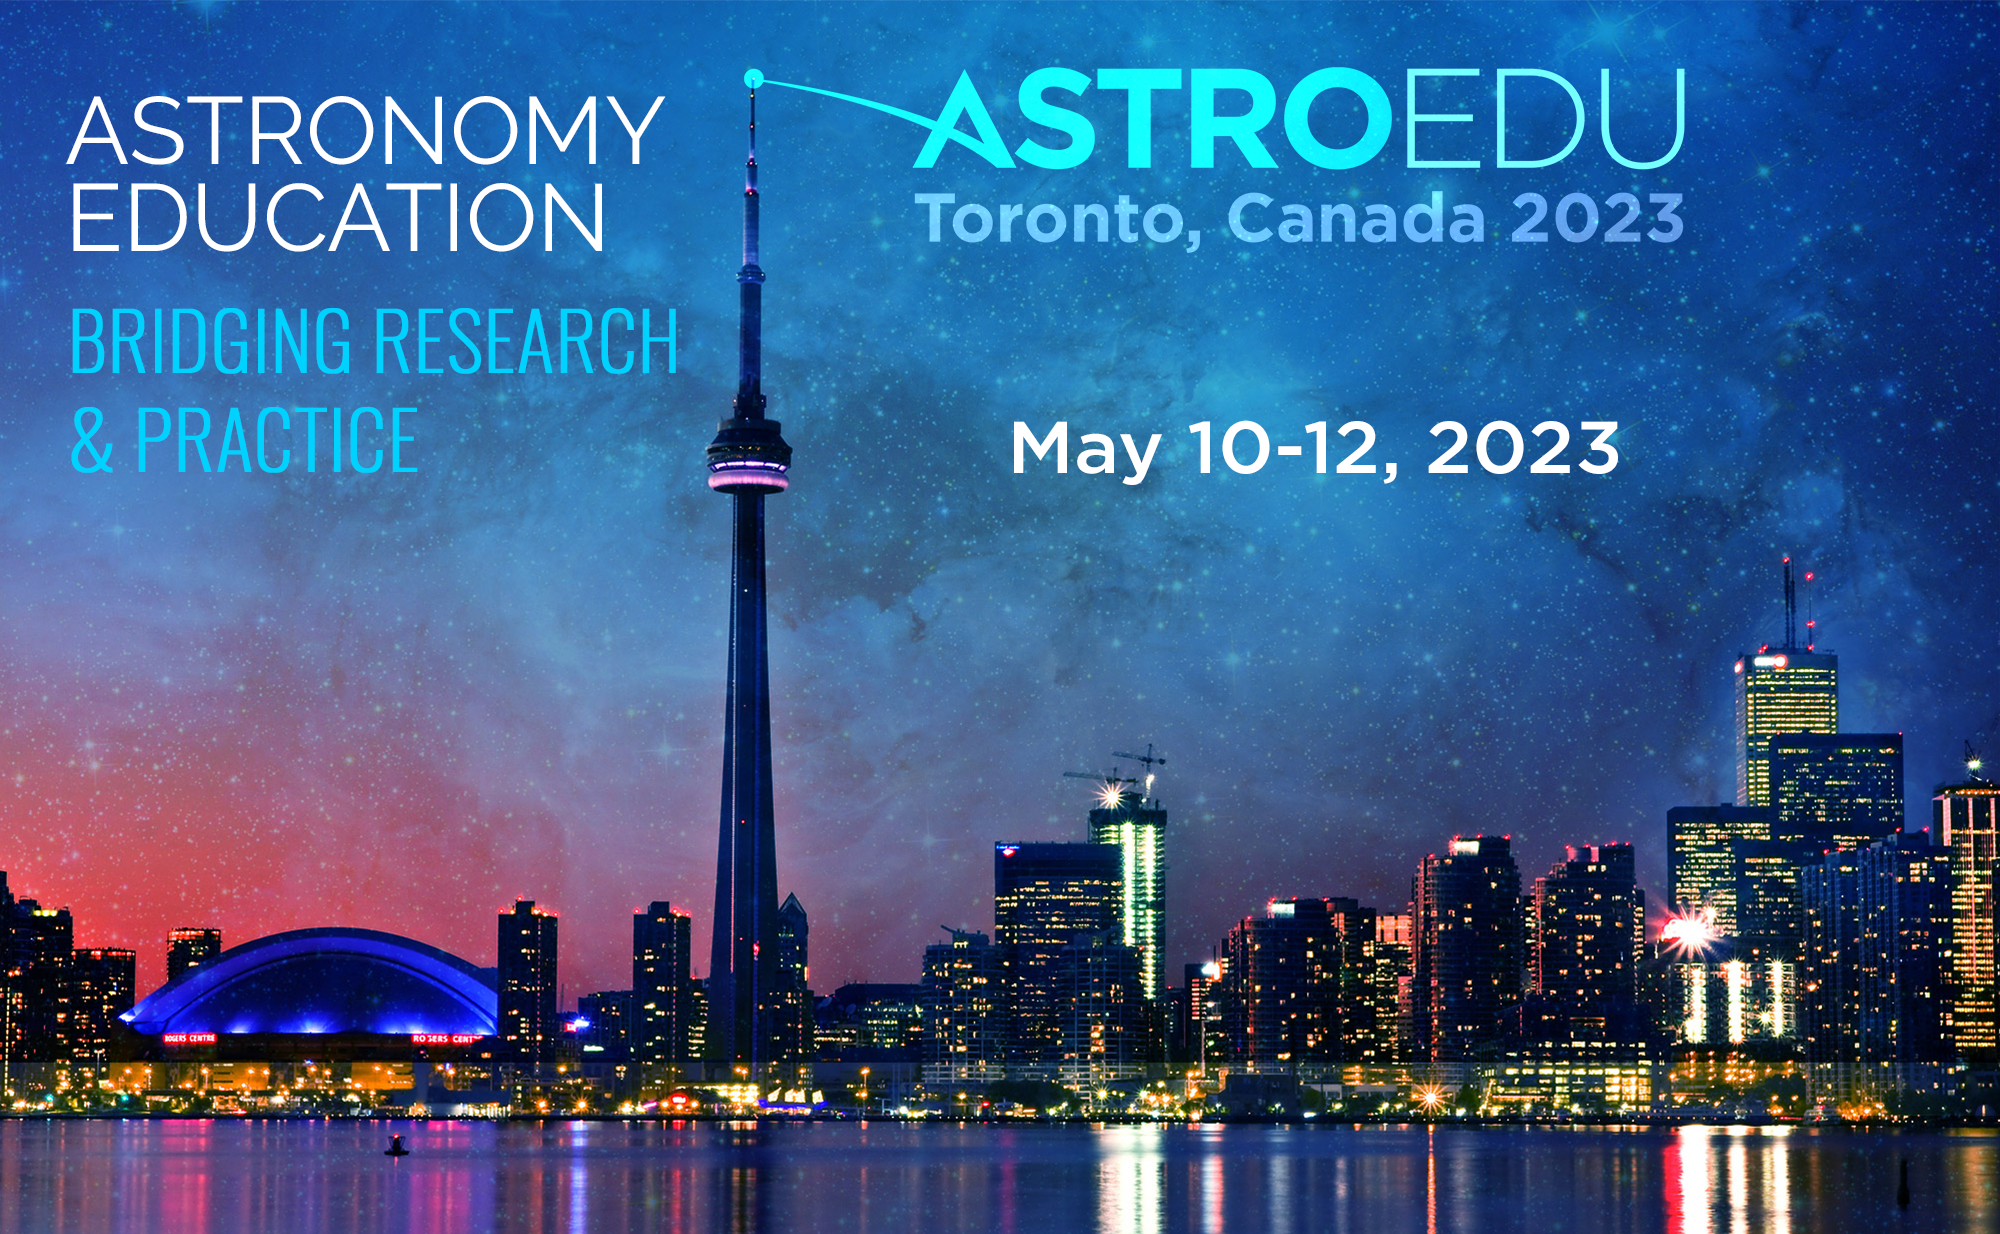

AstroEdu 2023 poster

AstroEdu 2023 poster.

Credit: IAU